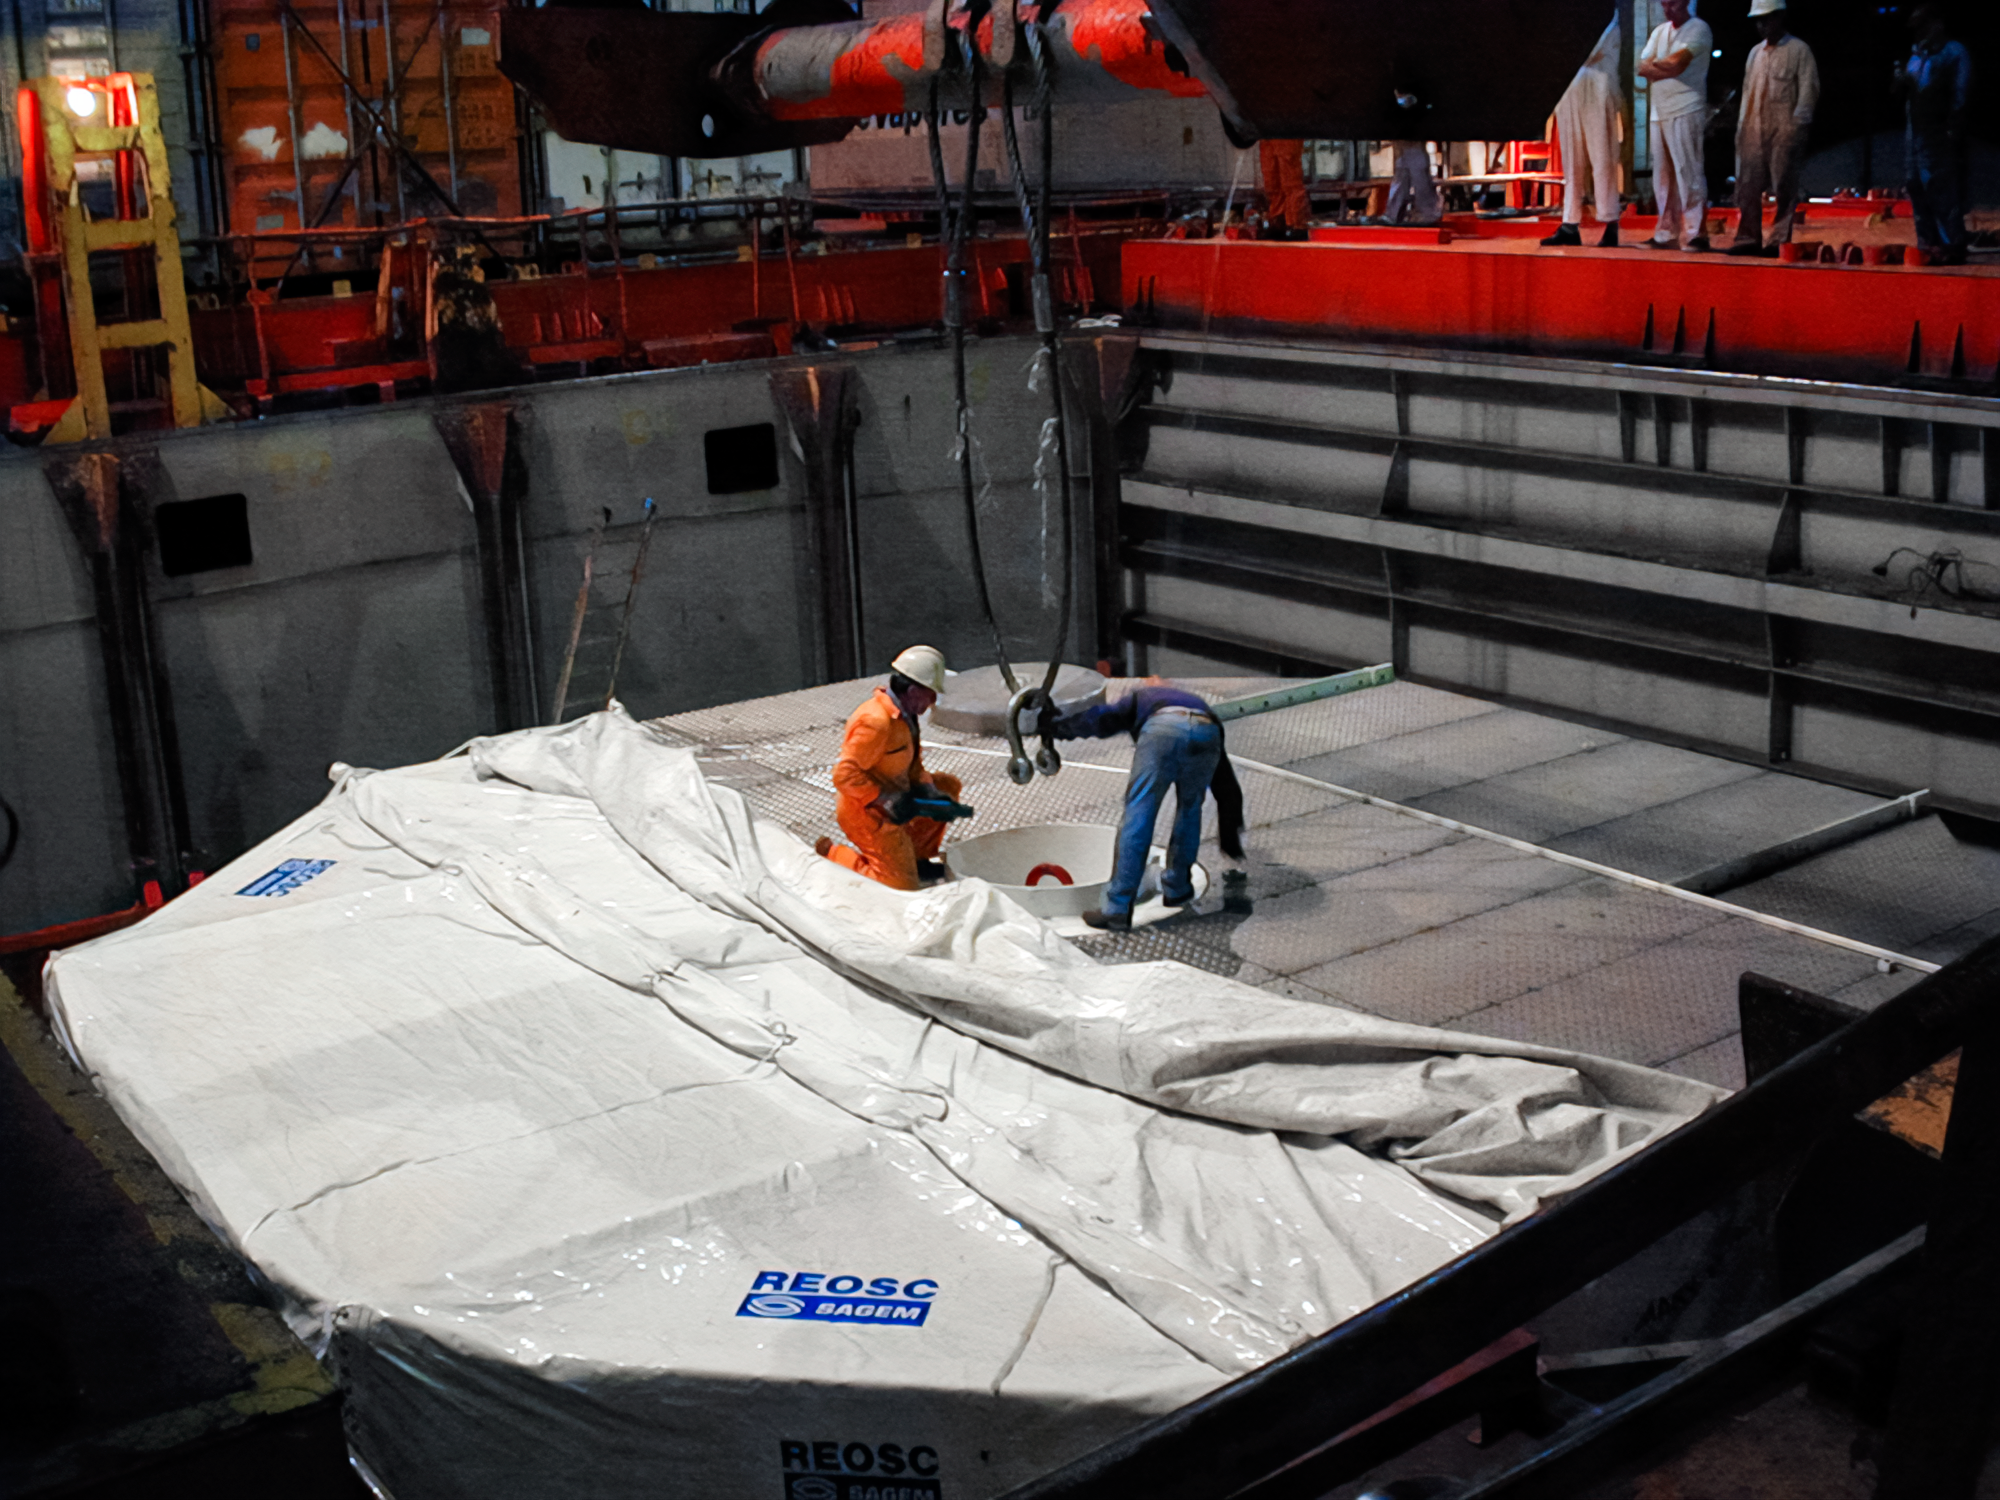

Gemini South Mirror Shipping

The Gemini South 8.1-meter primary mirror was shipped to Cerro Pachón in 2000.

Credit: International Gemini Observatory/NOIRLab/NSF/AURA